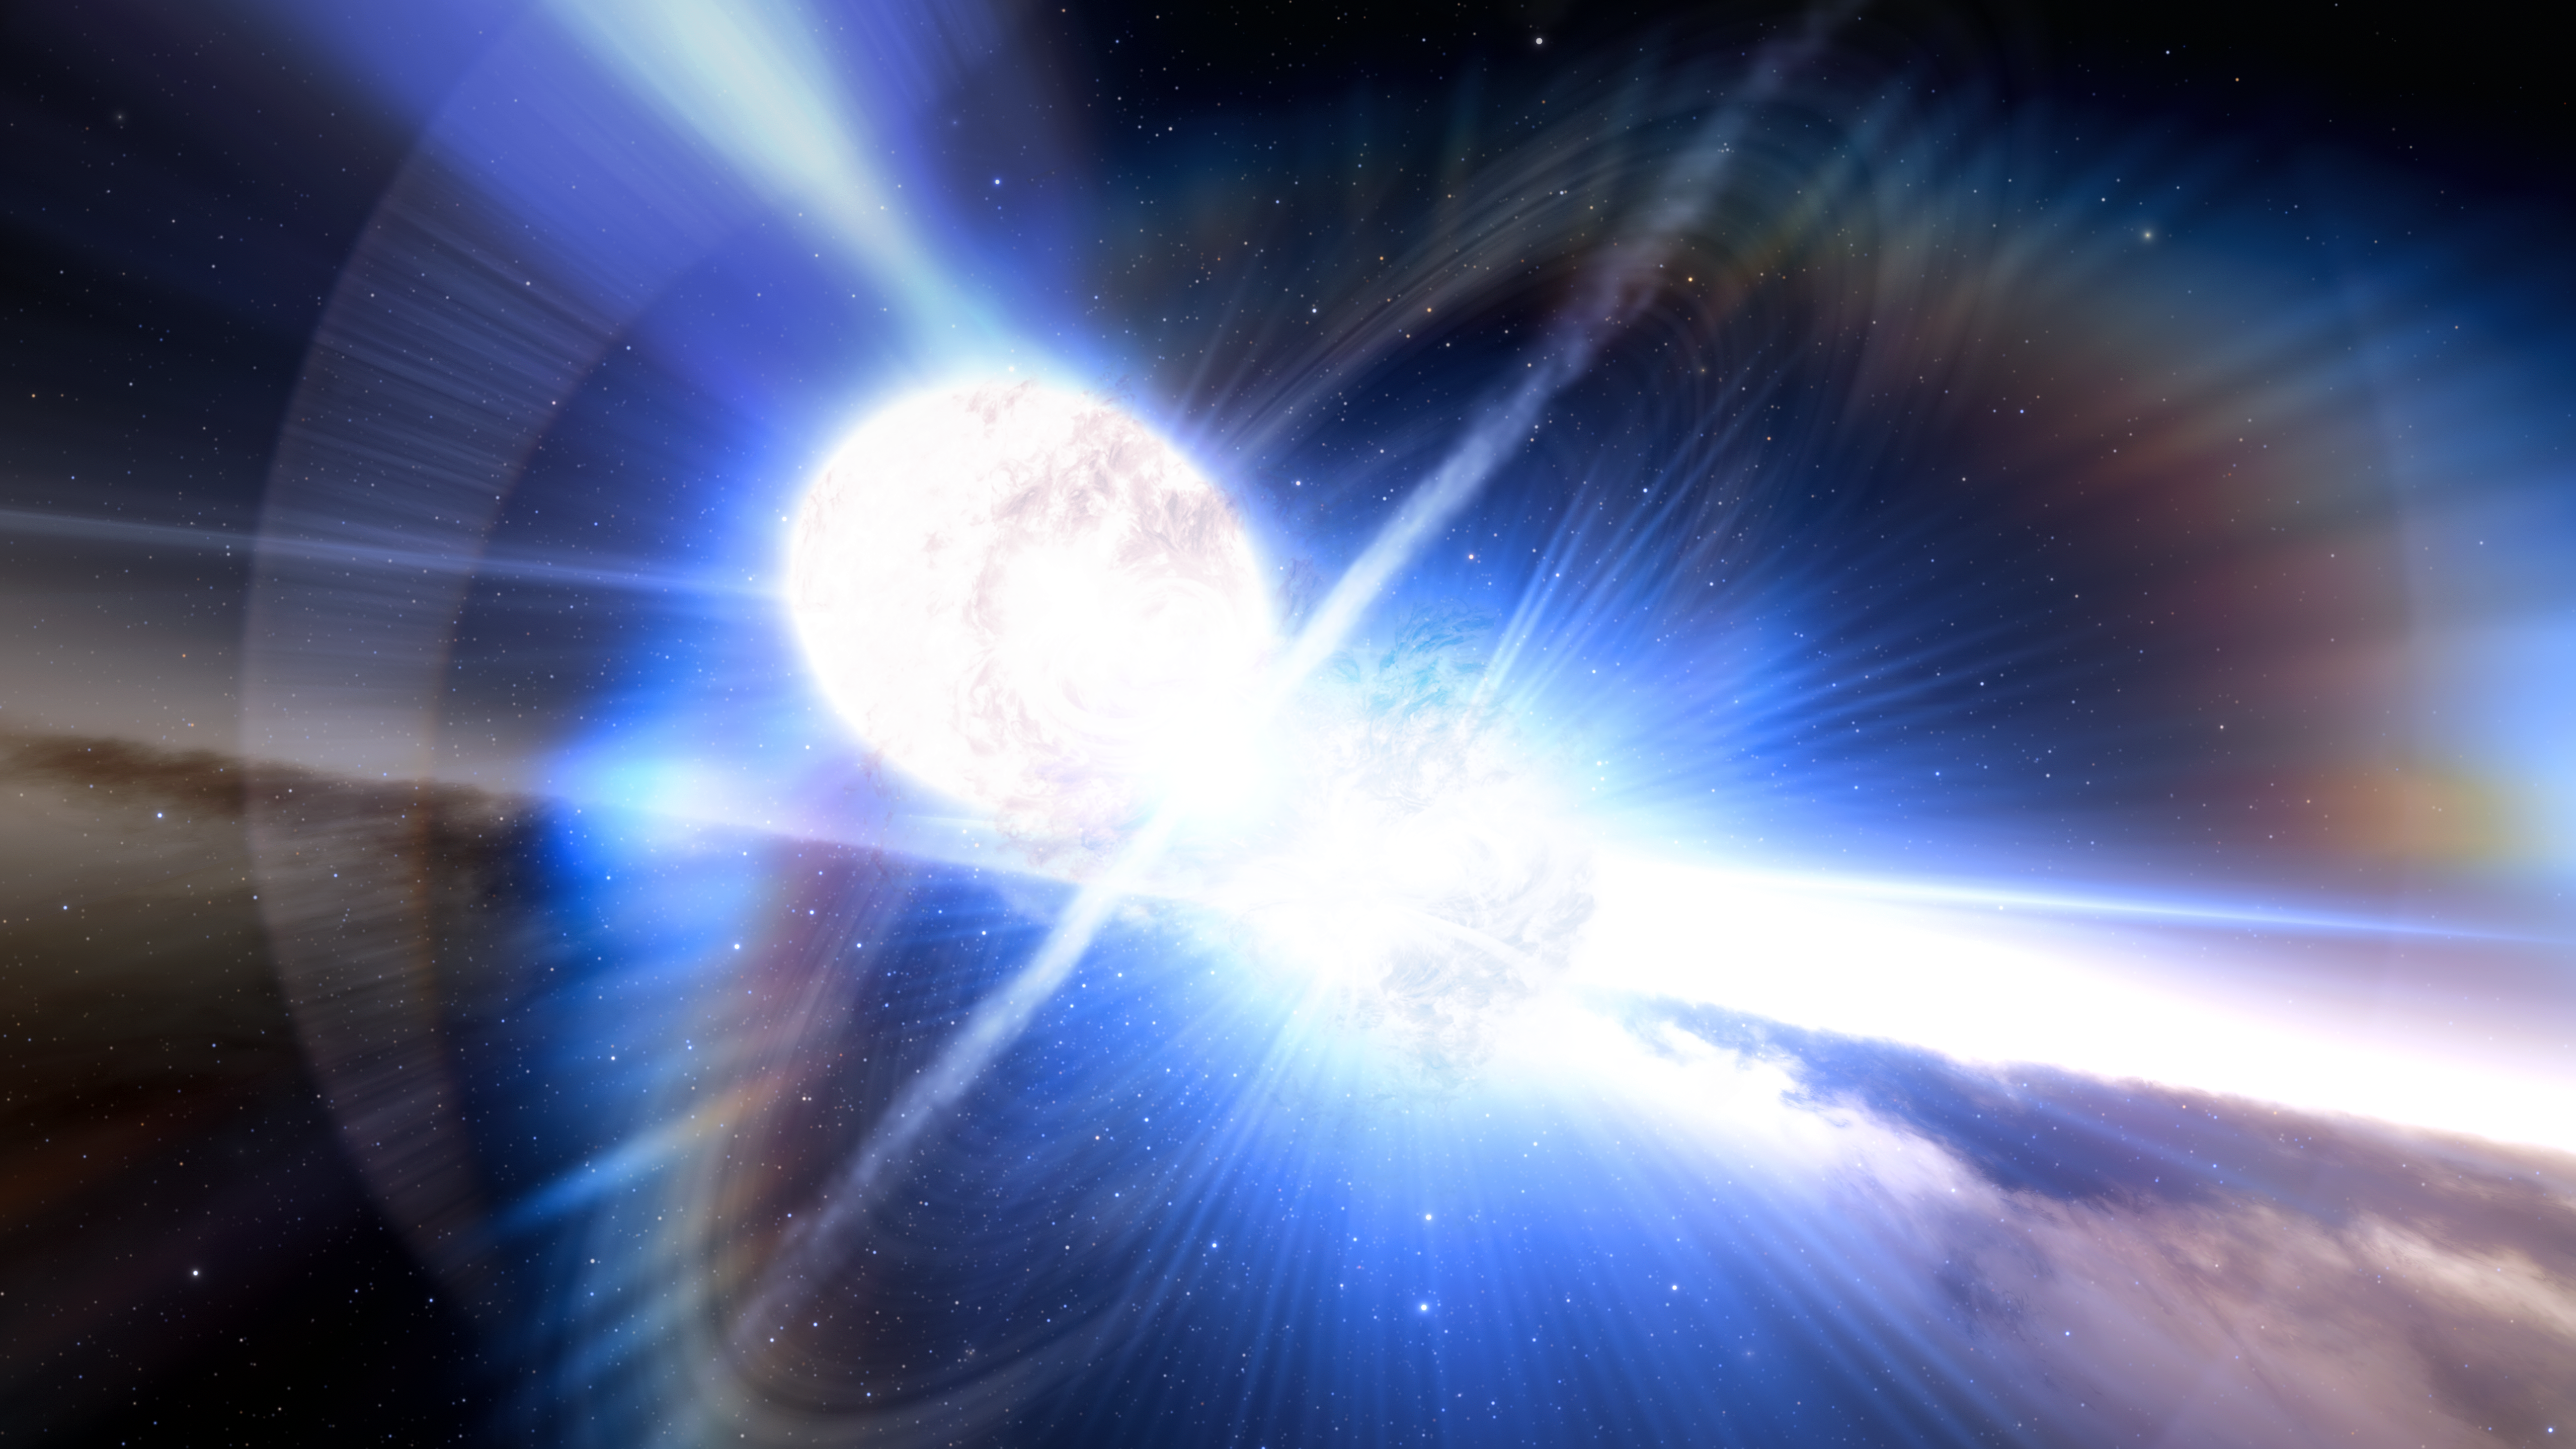

Artist's impression of colliding neutron stars

This artist's impression shows a kilonova produced by two colliding neutron stars. While studying the aftermath of a long gamma-ray burst (GRB), two independent teams of astronomers using a host of telescopes in space and on Earth, including the Gemini North telescope on Hawai‘i and the Gemini South telescope in Chile, have uncovered the unexpected hallmarks of a kilonova, the colossal explosion triggered by colliding neutron stars.

Credit: NOIRLab/NSF/AURA/J. da Silva/Spaceengine